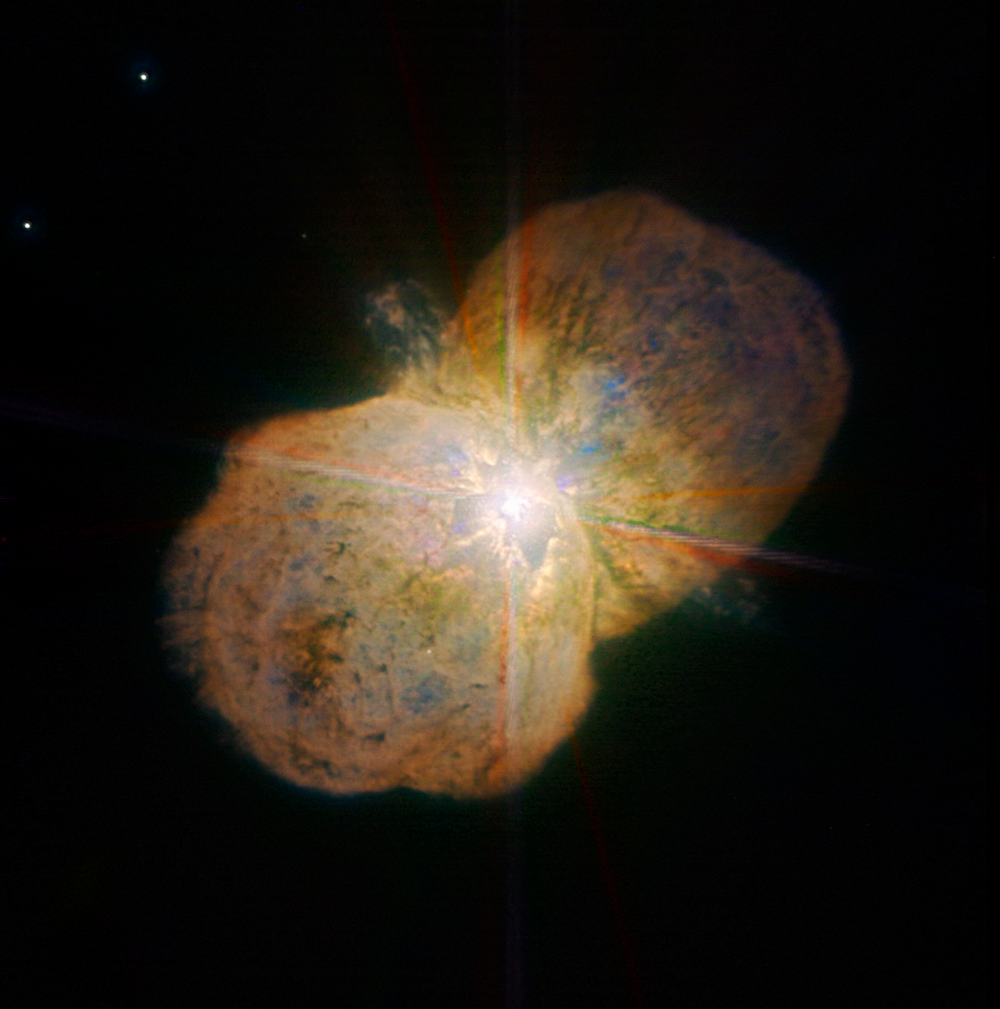

Eta Carinae

This new image of the luminous blue variable Eta Carinae was taken with the NACO near-infrared adaptive optics instrument on ESO's Very Large Telescope, yielding an incredible amount of detail. The images clearly shows a bipolar structure as well as the jets coming out from the central star. The image was obtained by the Paranal Science team and processed by Yuri Beletsky (ESO) and Hännes Heyer (ESO). It is based on data obtained through broad (J, H, and K; 90 second exposure time per filters) and narrow-bands (1.64, 2.12, and 2.17 microns; probing iron, molecular and atomic hydrogen, respectively; 4 min per filter).

Credit: ESO